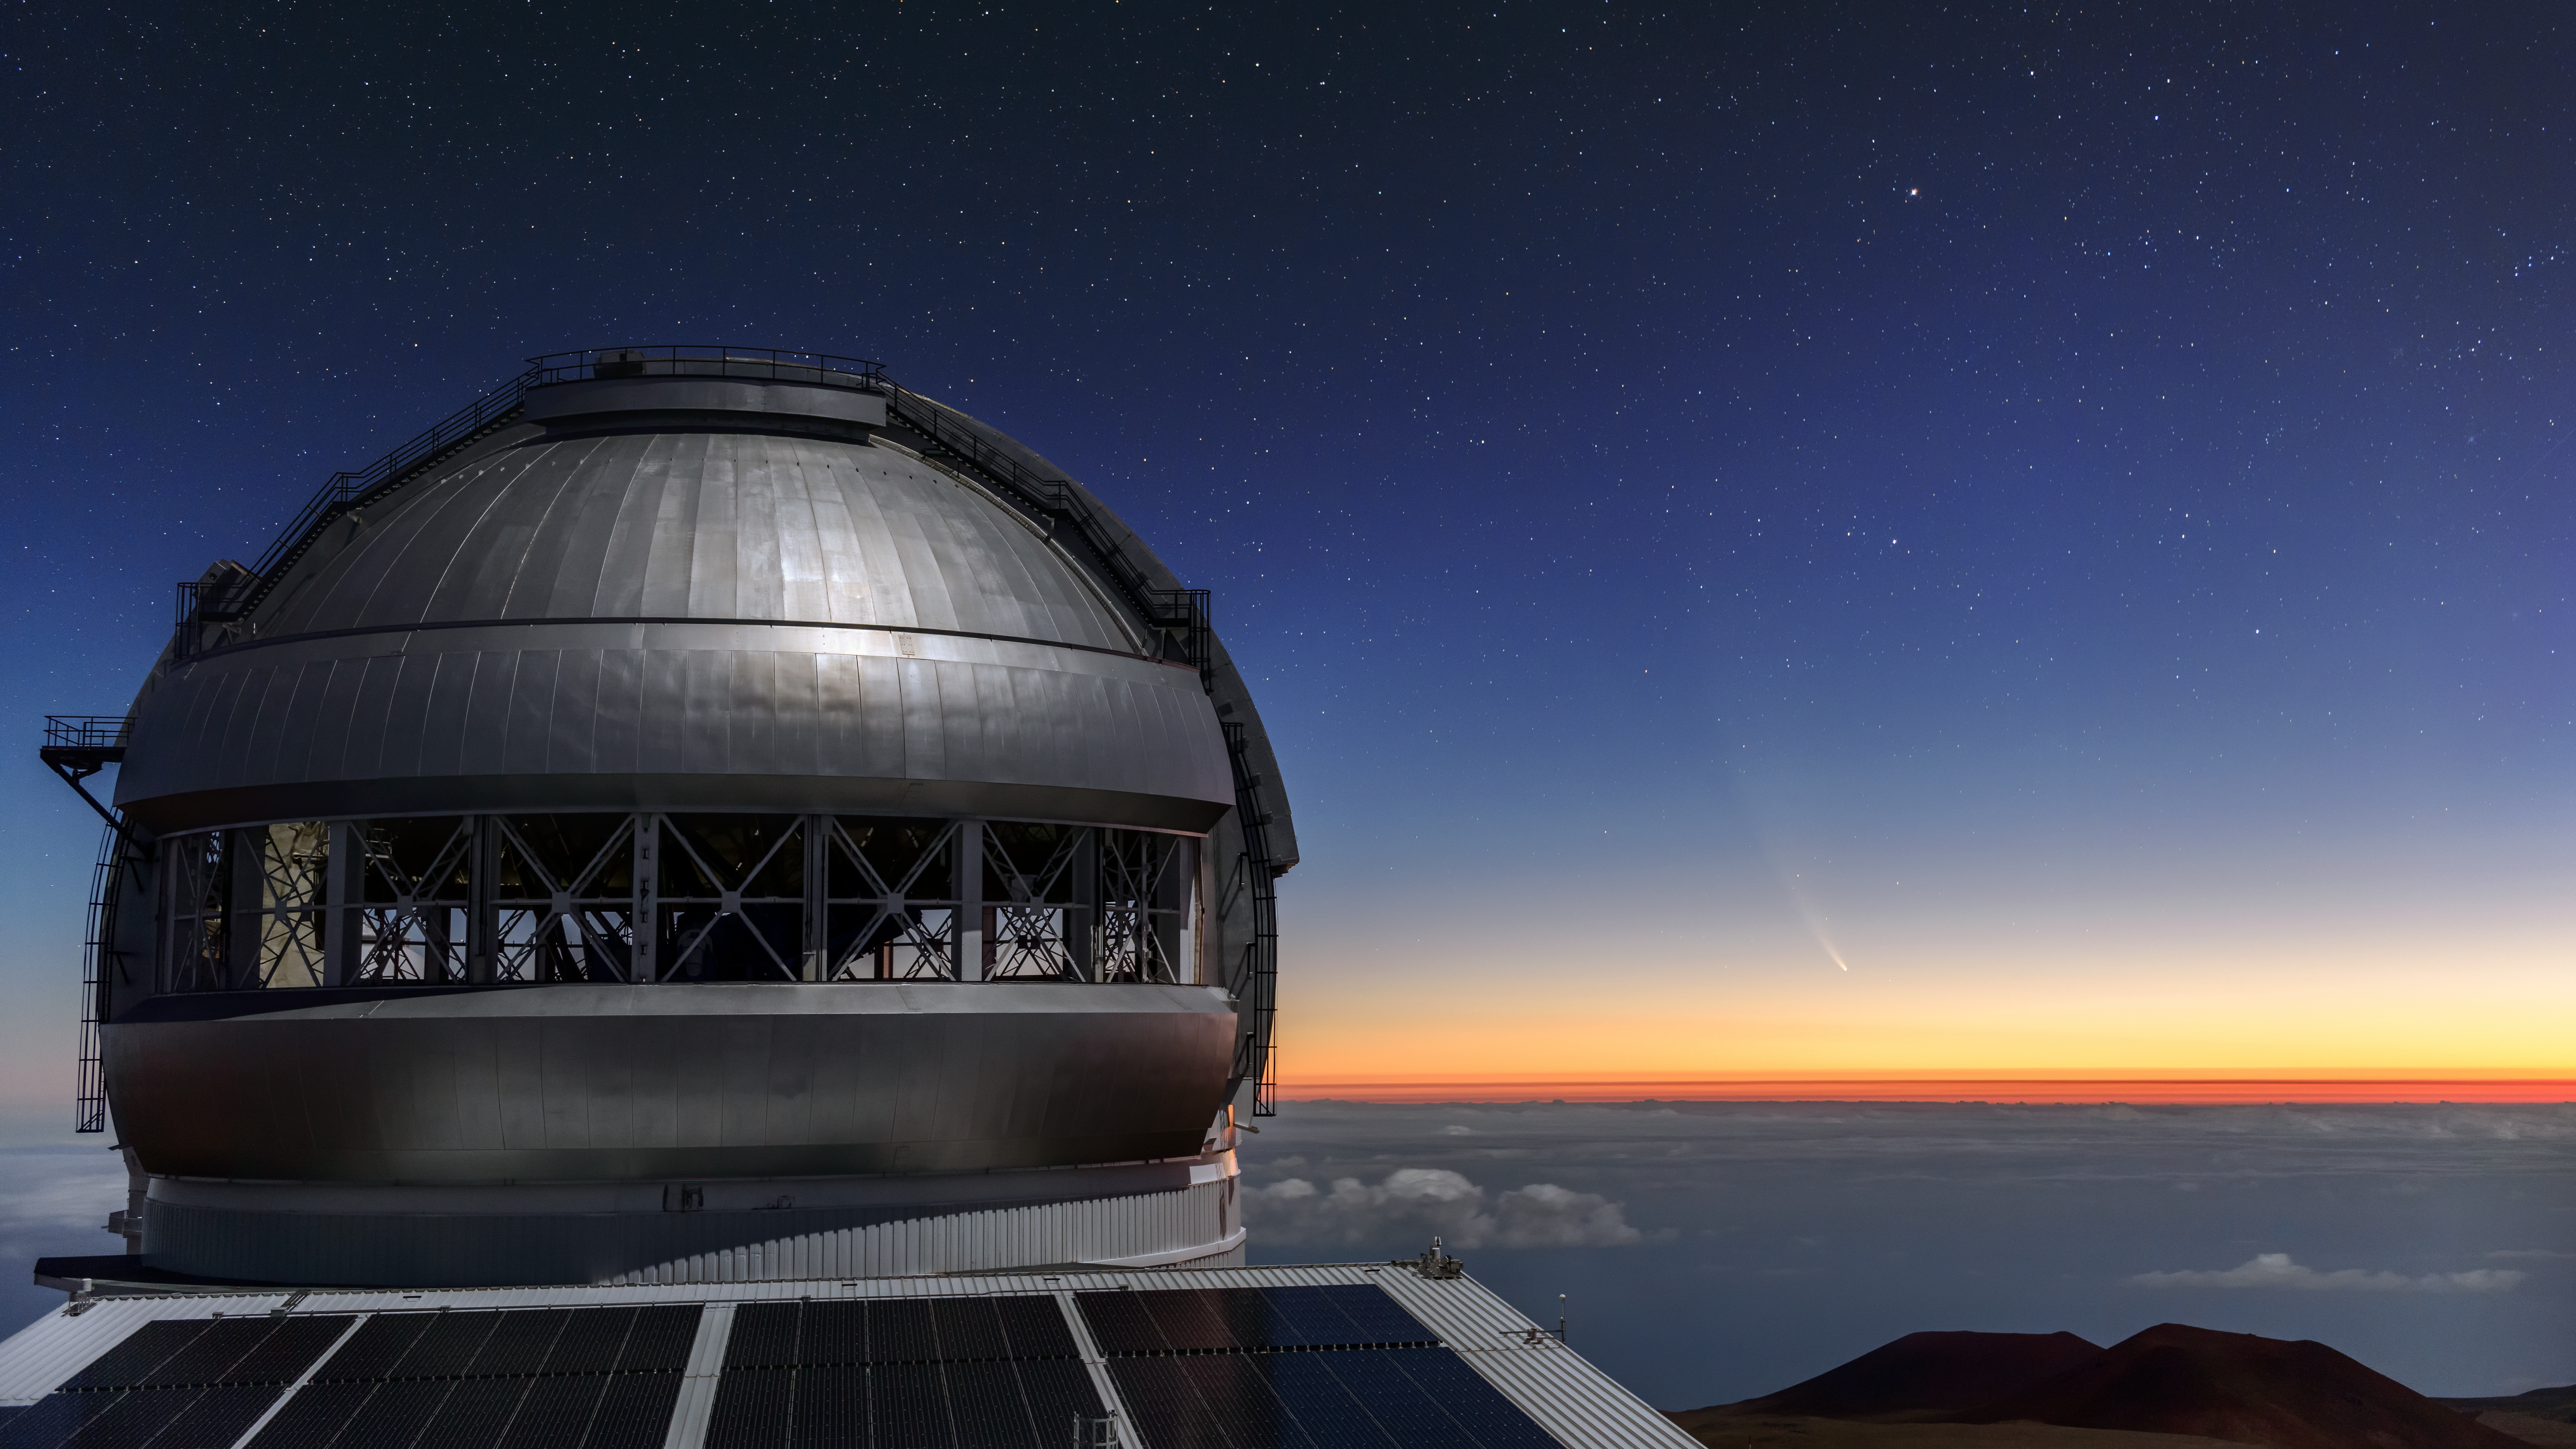

Comet NEOWISE Over Gemini North

Comet NEOWISE — technically known as C/2020 F3 (NEOWISE) — is visible in this spectacular image of the pre-dawn sky to the right (East) of the Gemini North telescope on Maunakea in Hawai‘i, one of the pair of telescopes of the international Gemini Observatory, a Program of NSF NOIRLab. First discovered by the NEOWISE project using the Wide-field Infrared Survey Explorer space telescope in March 2020, the comet is a dirty snowball of gas, dust and ice roughly 5 km (3 miles) across. The curving golden tail of C/2020 F3 visible in this image is composed of gas and dust left behind as the comet swept through the inner Solar System. While creating a spectacle for stargazers, the comet’s passage close to the Sun will not happen again for another 6,800 years. Fortunately, there is still a chance to enjoy the show — Comet NEOWISE should be visible in the northern hemisphere’s evening sky for the rest of July.

Most of NOIRLab’s 60 telescopes are not observing right now due to COVID-19 precautions, but Gemini North was reopened 19 May 2020.

More beautiful NEOWISE shots from Joy Pollard and Jason Chu obtained on the morning of 11 July 2020 from Gemini North are available here.

Credit: International Gemini Observatory/NOIRLab/NSF/AURA/J. Chu